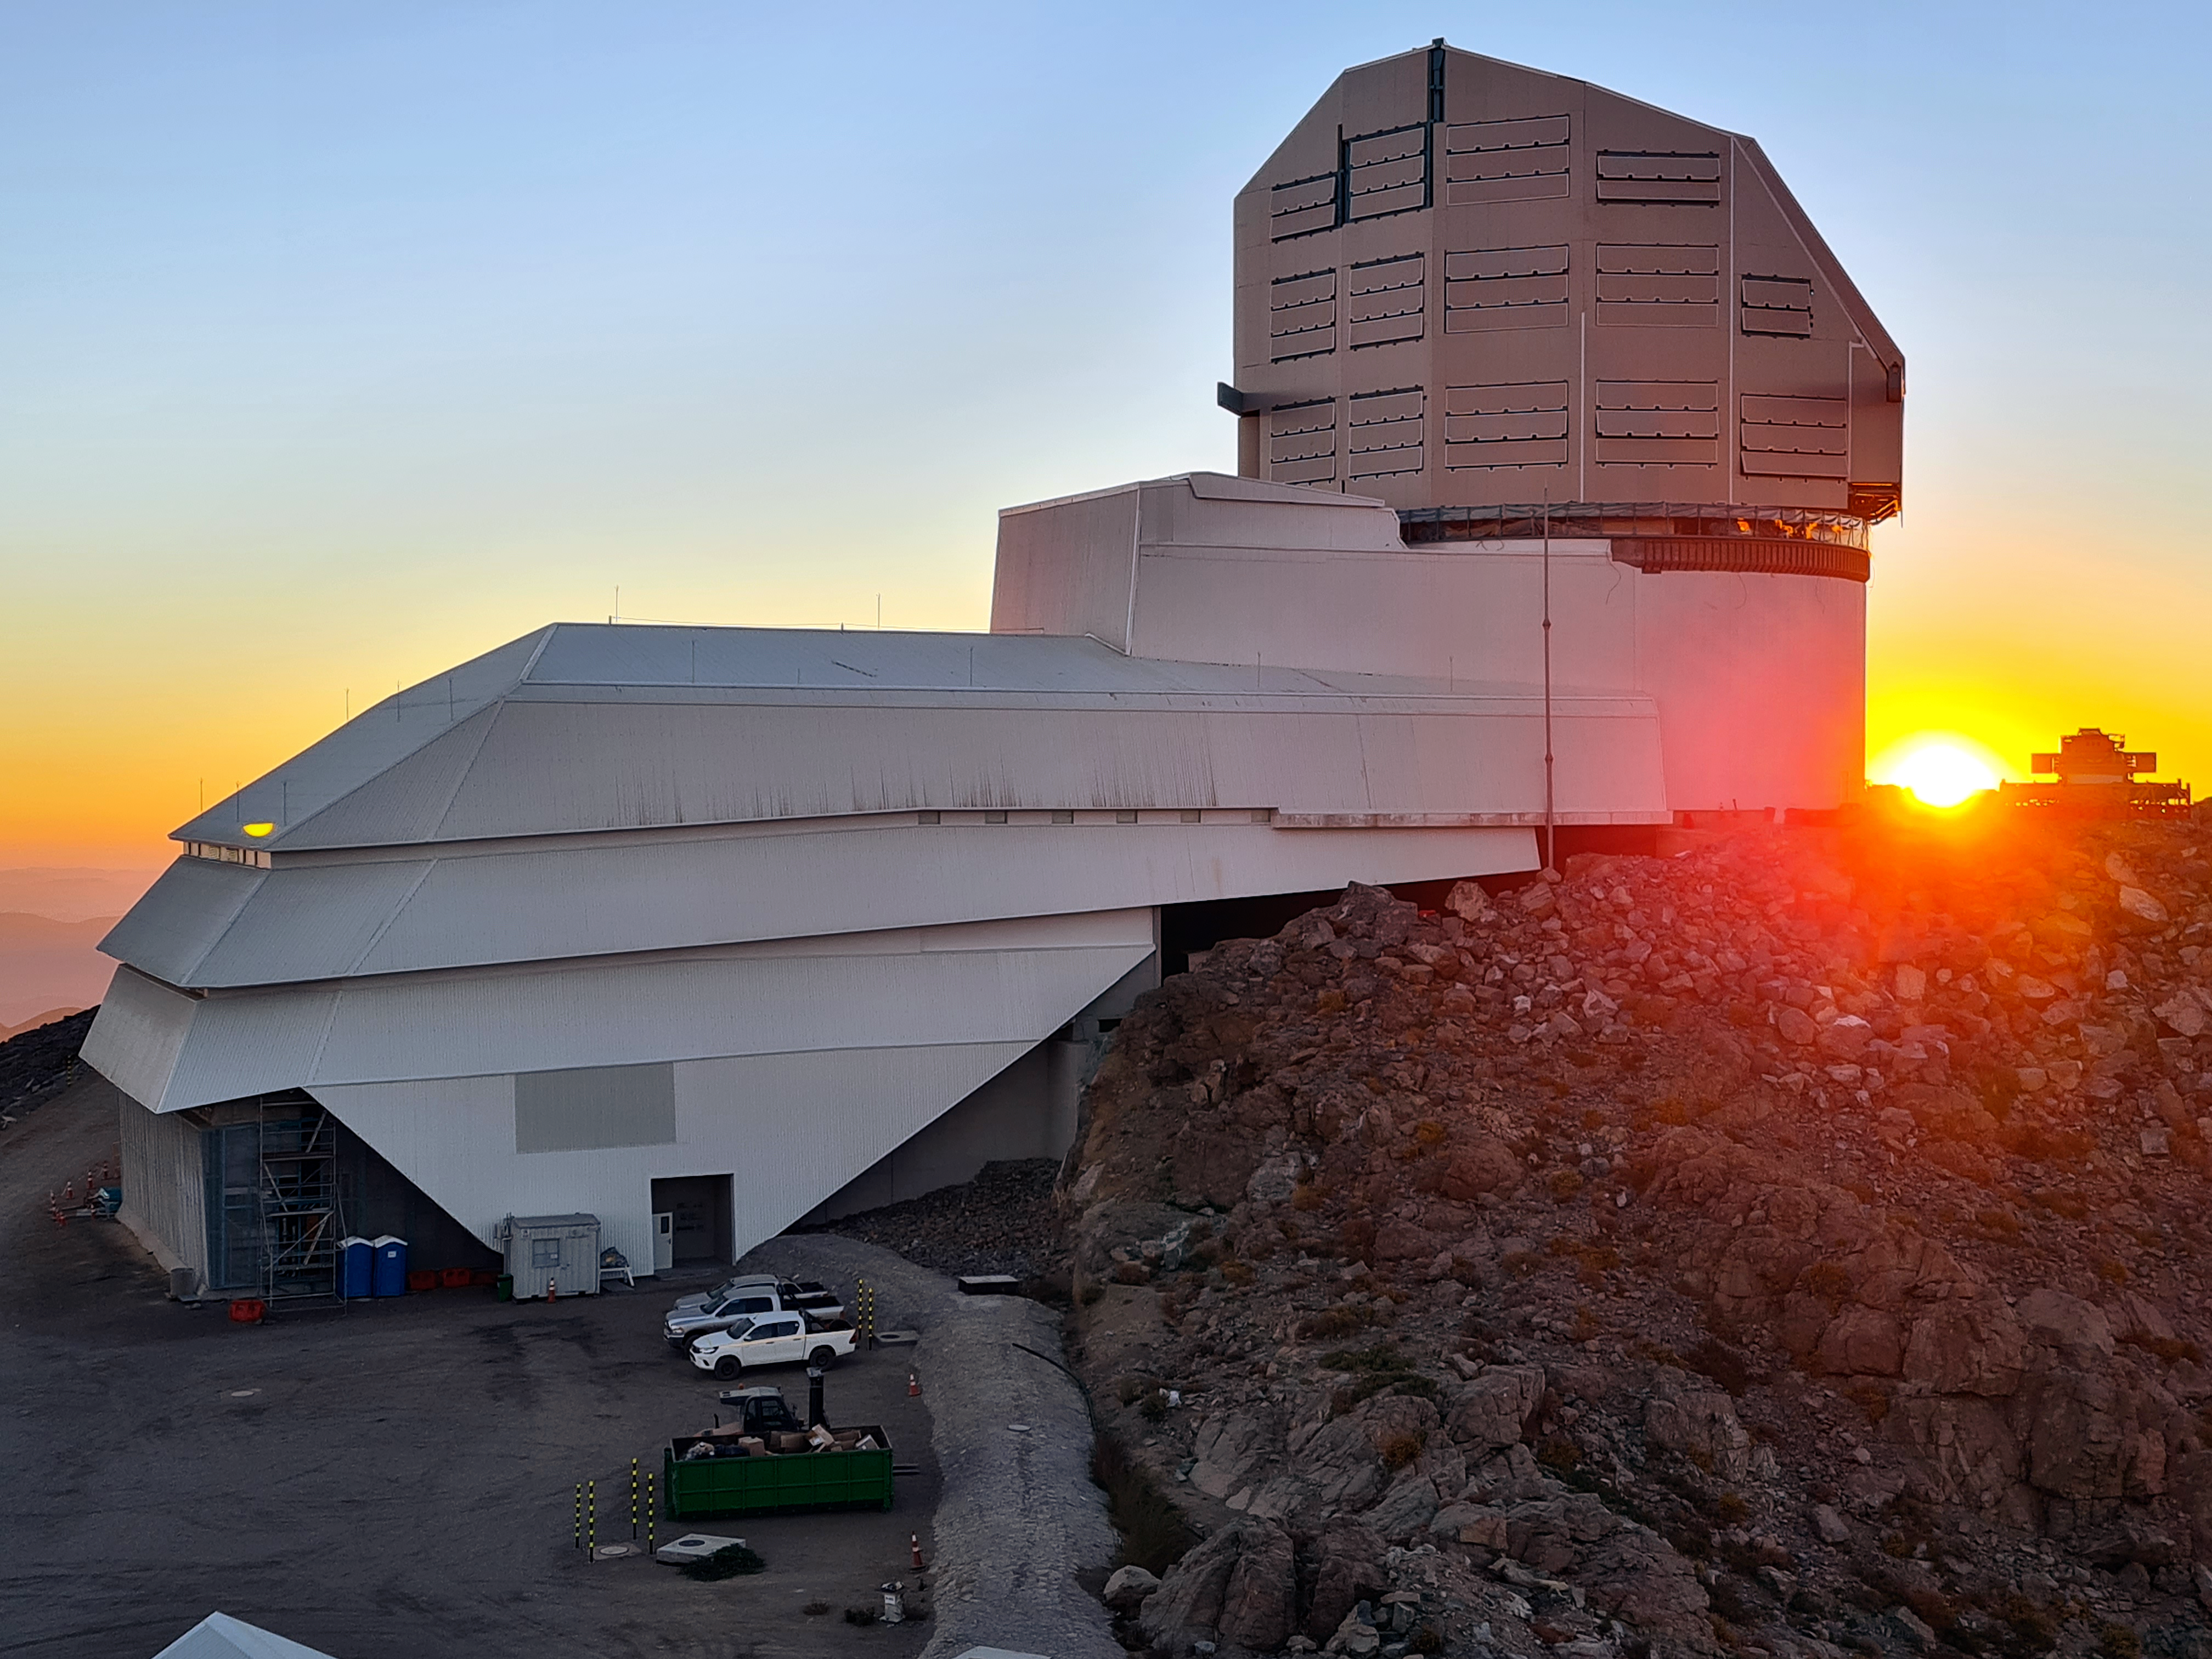

Vera C. Rubin Observatory

Twilight photo of Rubin Observatory taken in April 2021.

Credit: Rubin Obs/NSF/AURA